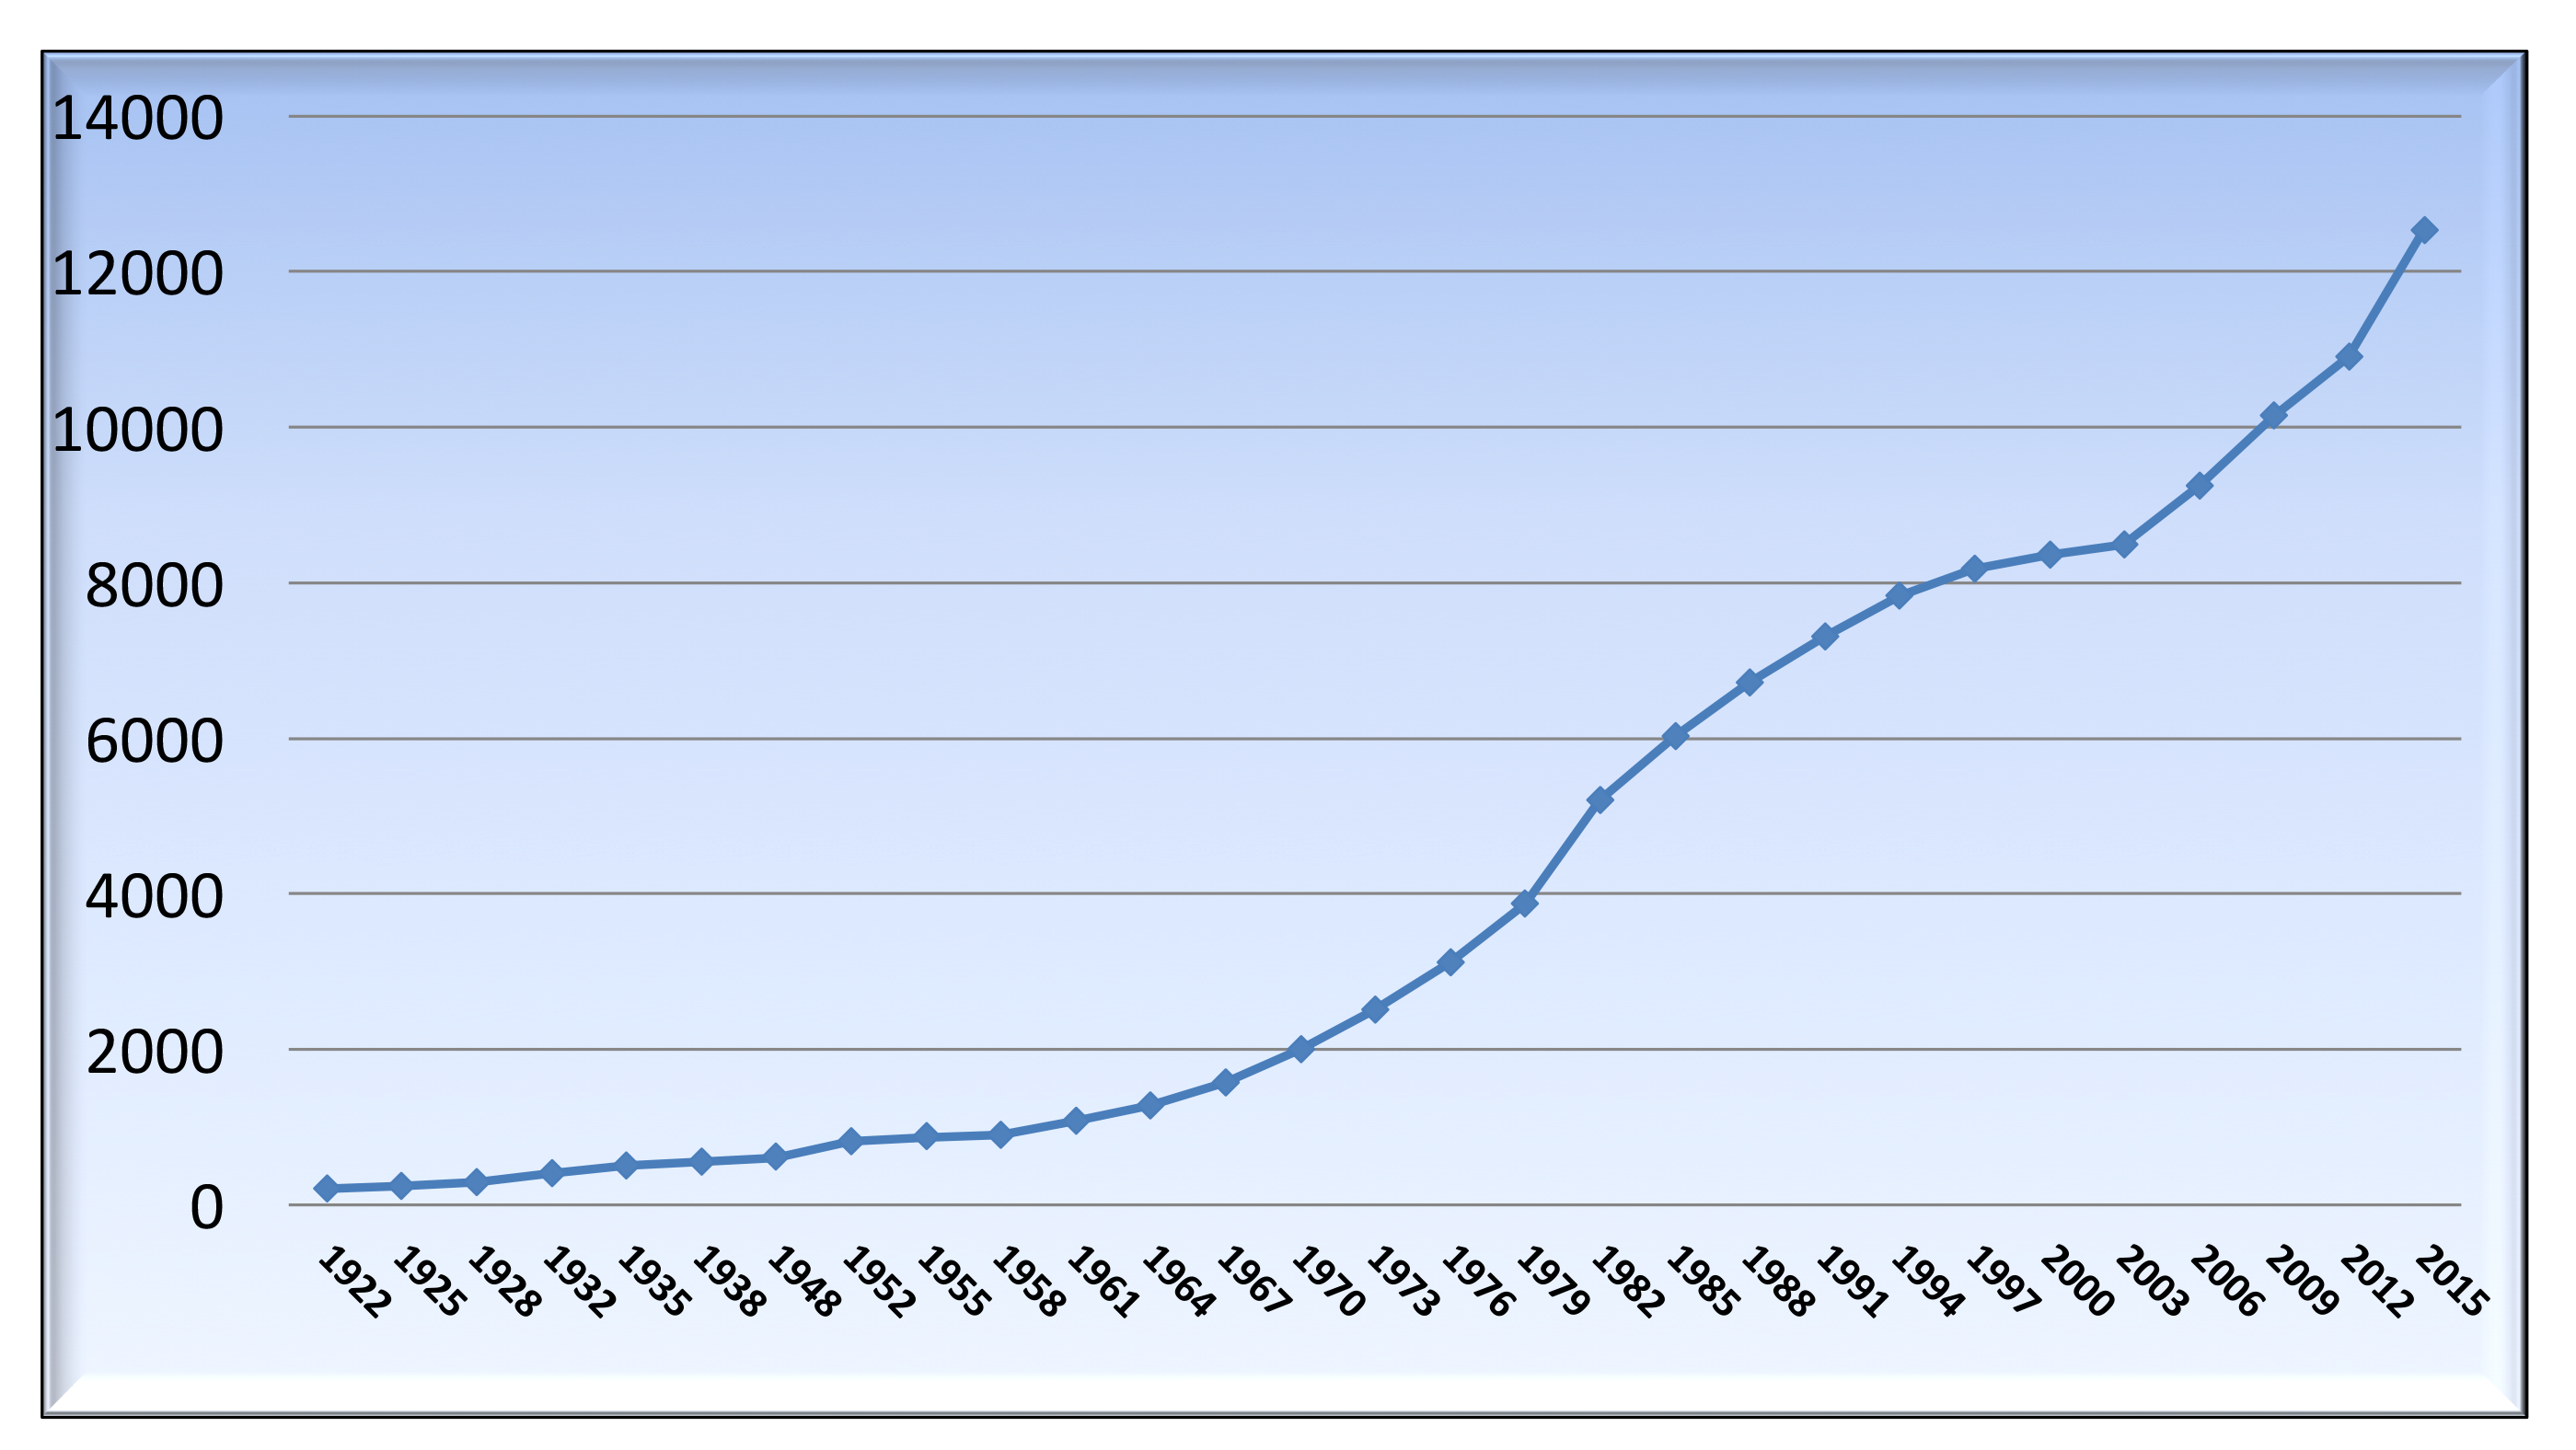

The IAU growth

The membership of the IAU (1922-2015). (Compiled by the IAU Secretariat; subject to revision)

Credit: IAU